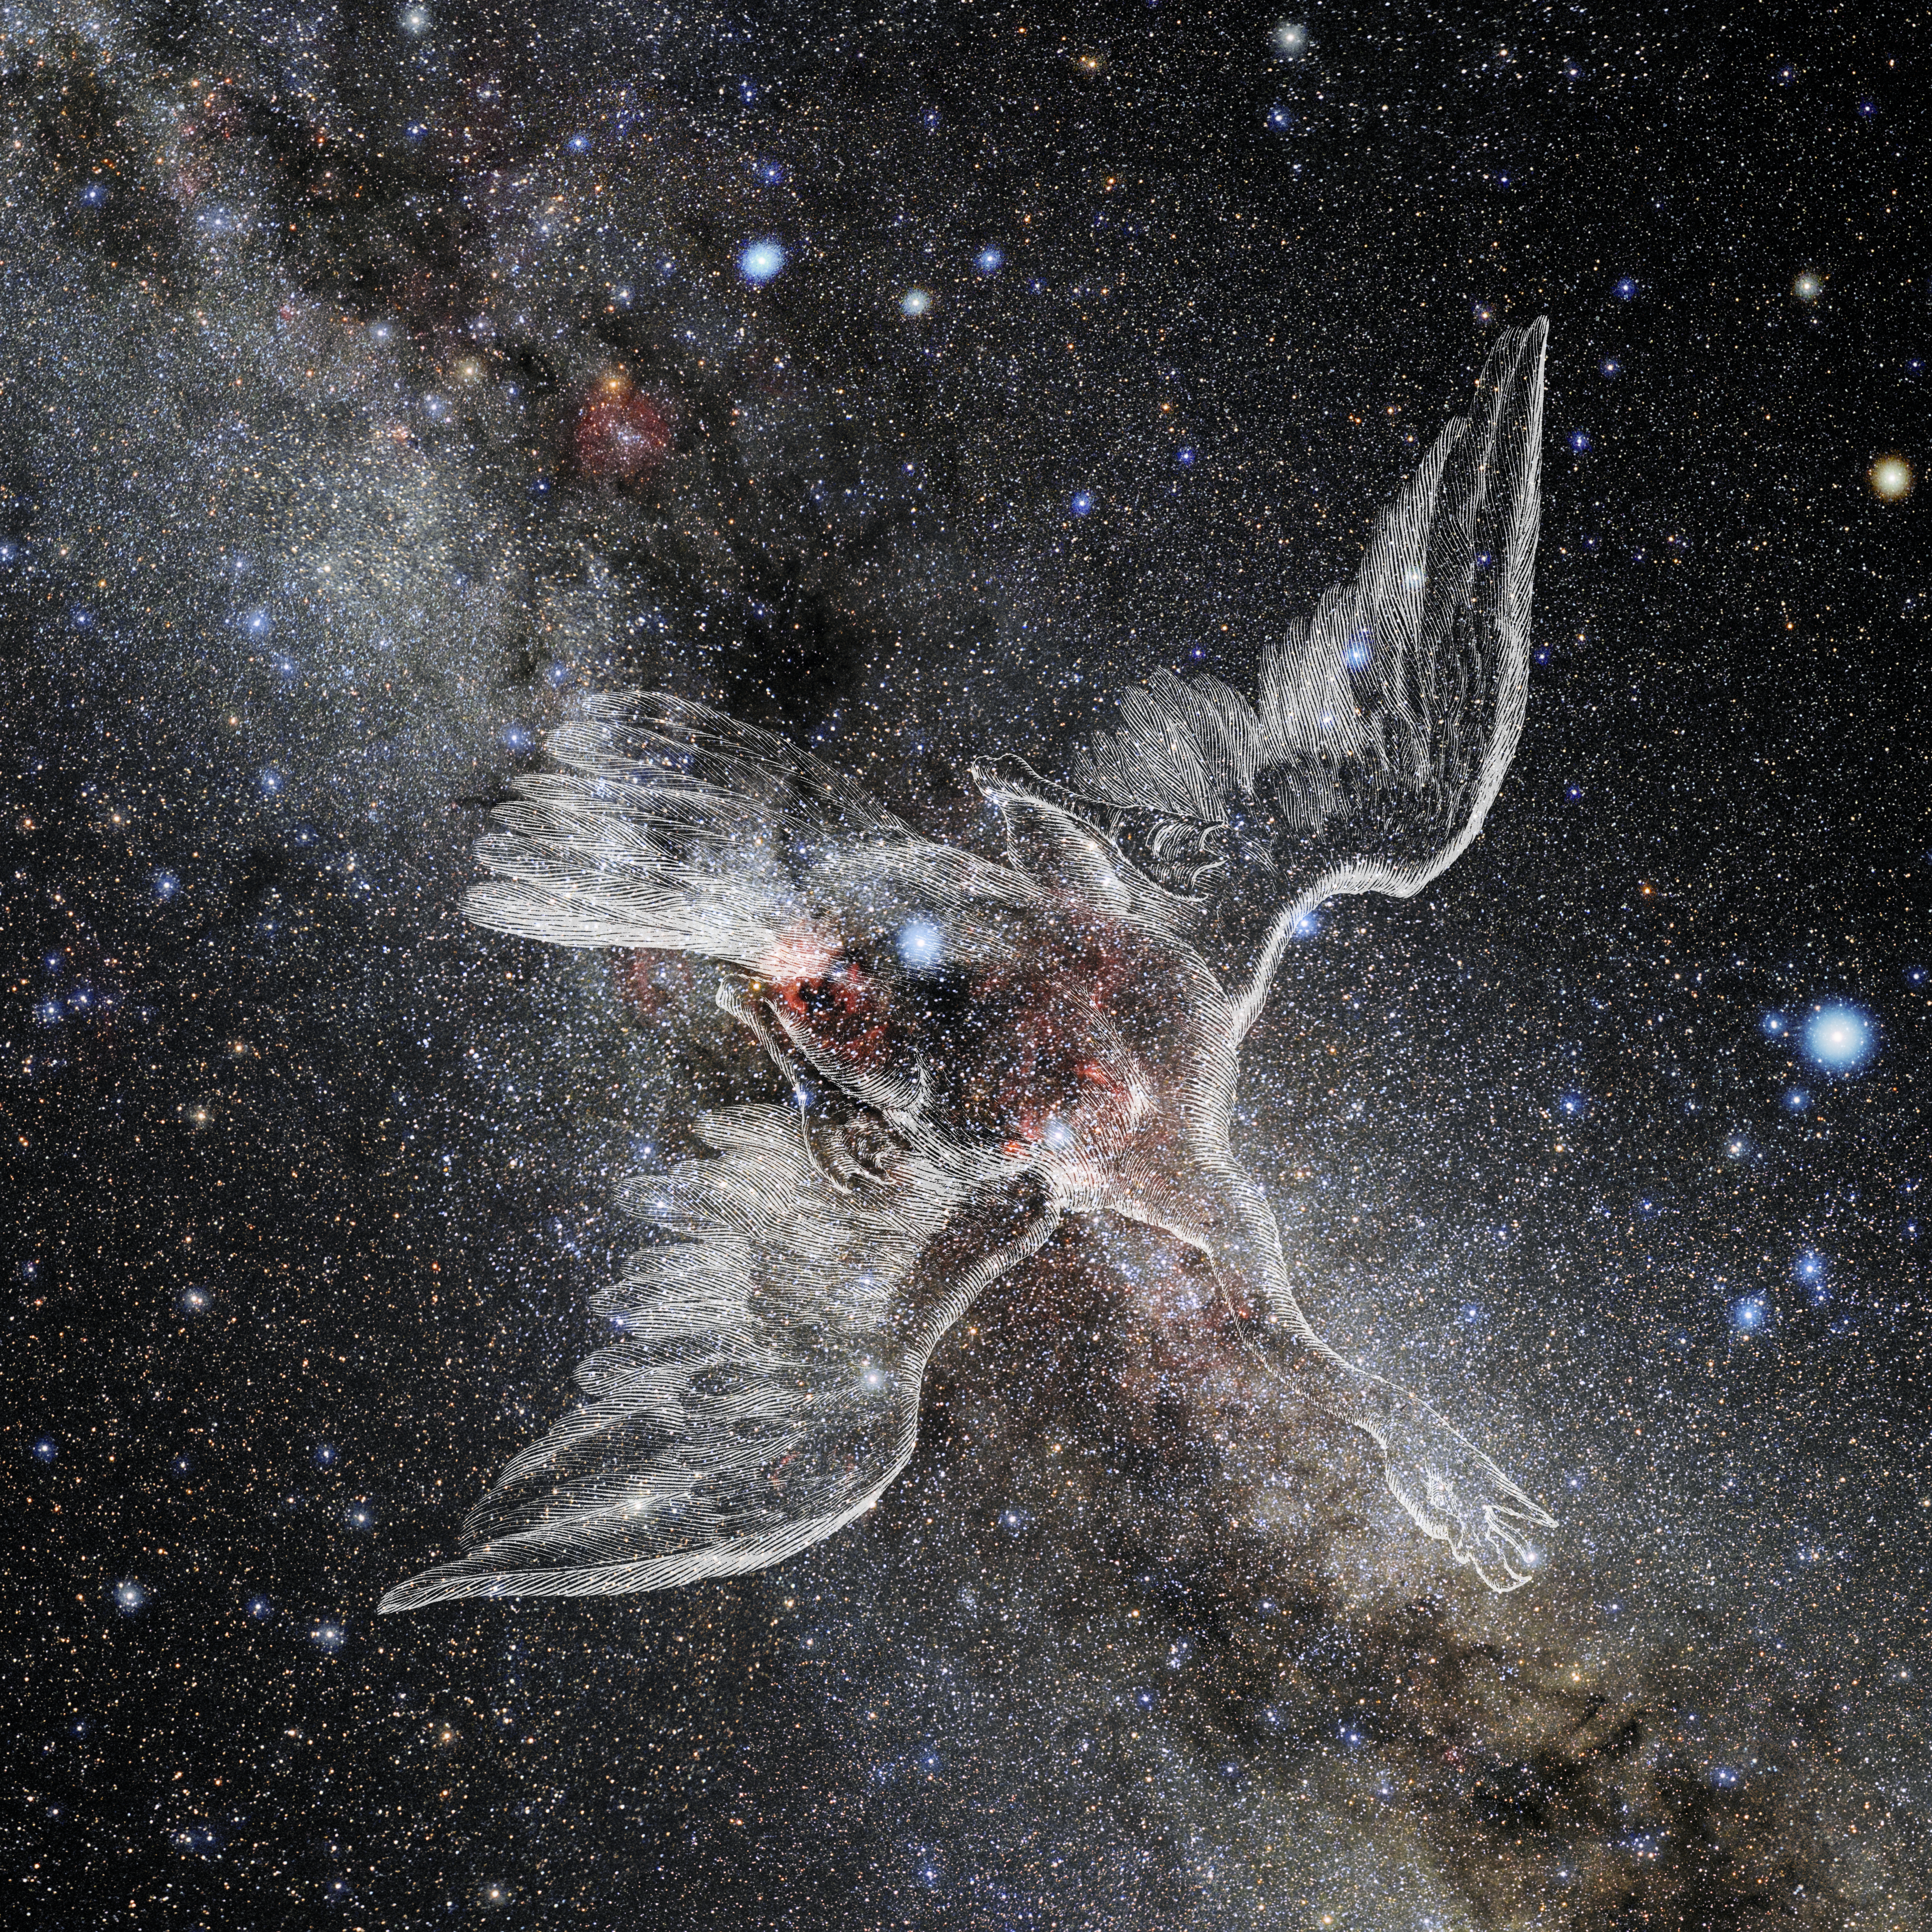

Cygnus with Hevelius Drawing

Photo of the constellation Cygnus from NOIRLab's 88 Constellations project showing Johannes Hevelius drawing of the constellation in Uranographia, his celestial catalogue in 1690.
Here is the version with the constellation 'stick figure' and here the unannotated version.

Credit: E. Slawik/NOIRLab/NSF/AURA/M. Zamani/J. Hevelius/NASA Universe of Learning/USNO/STScI